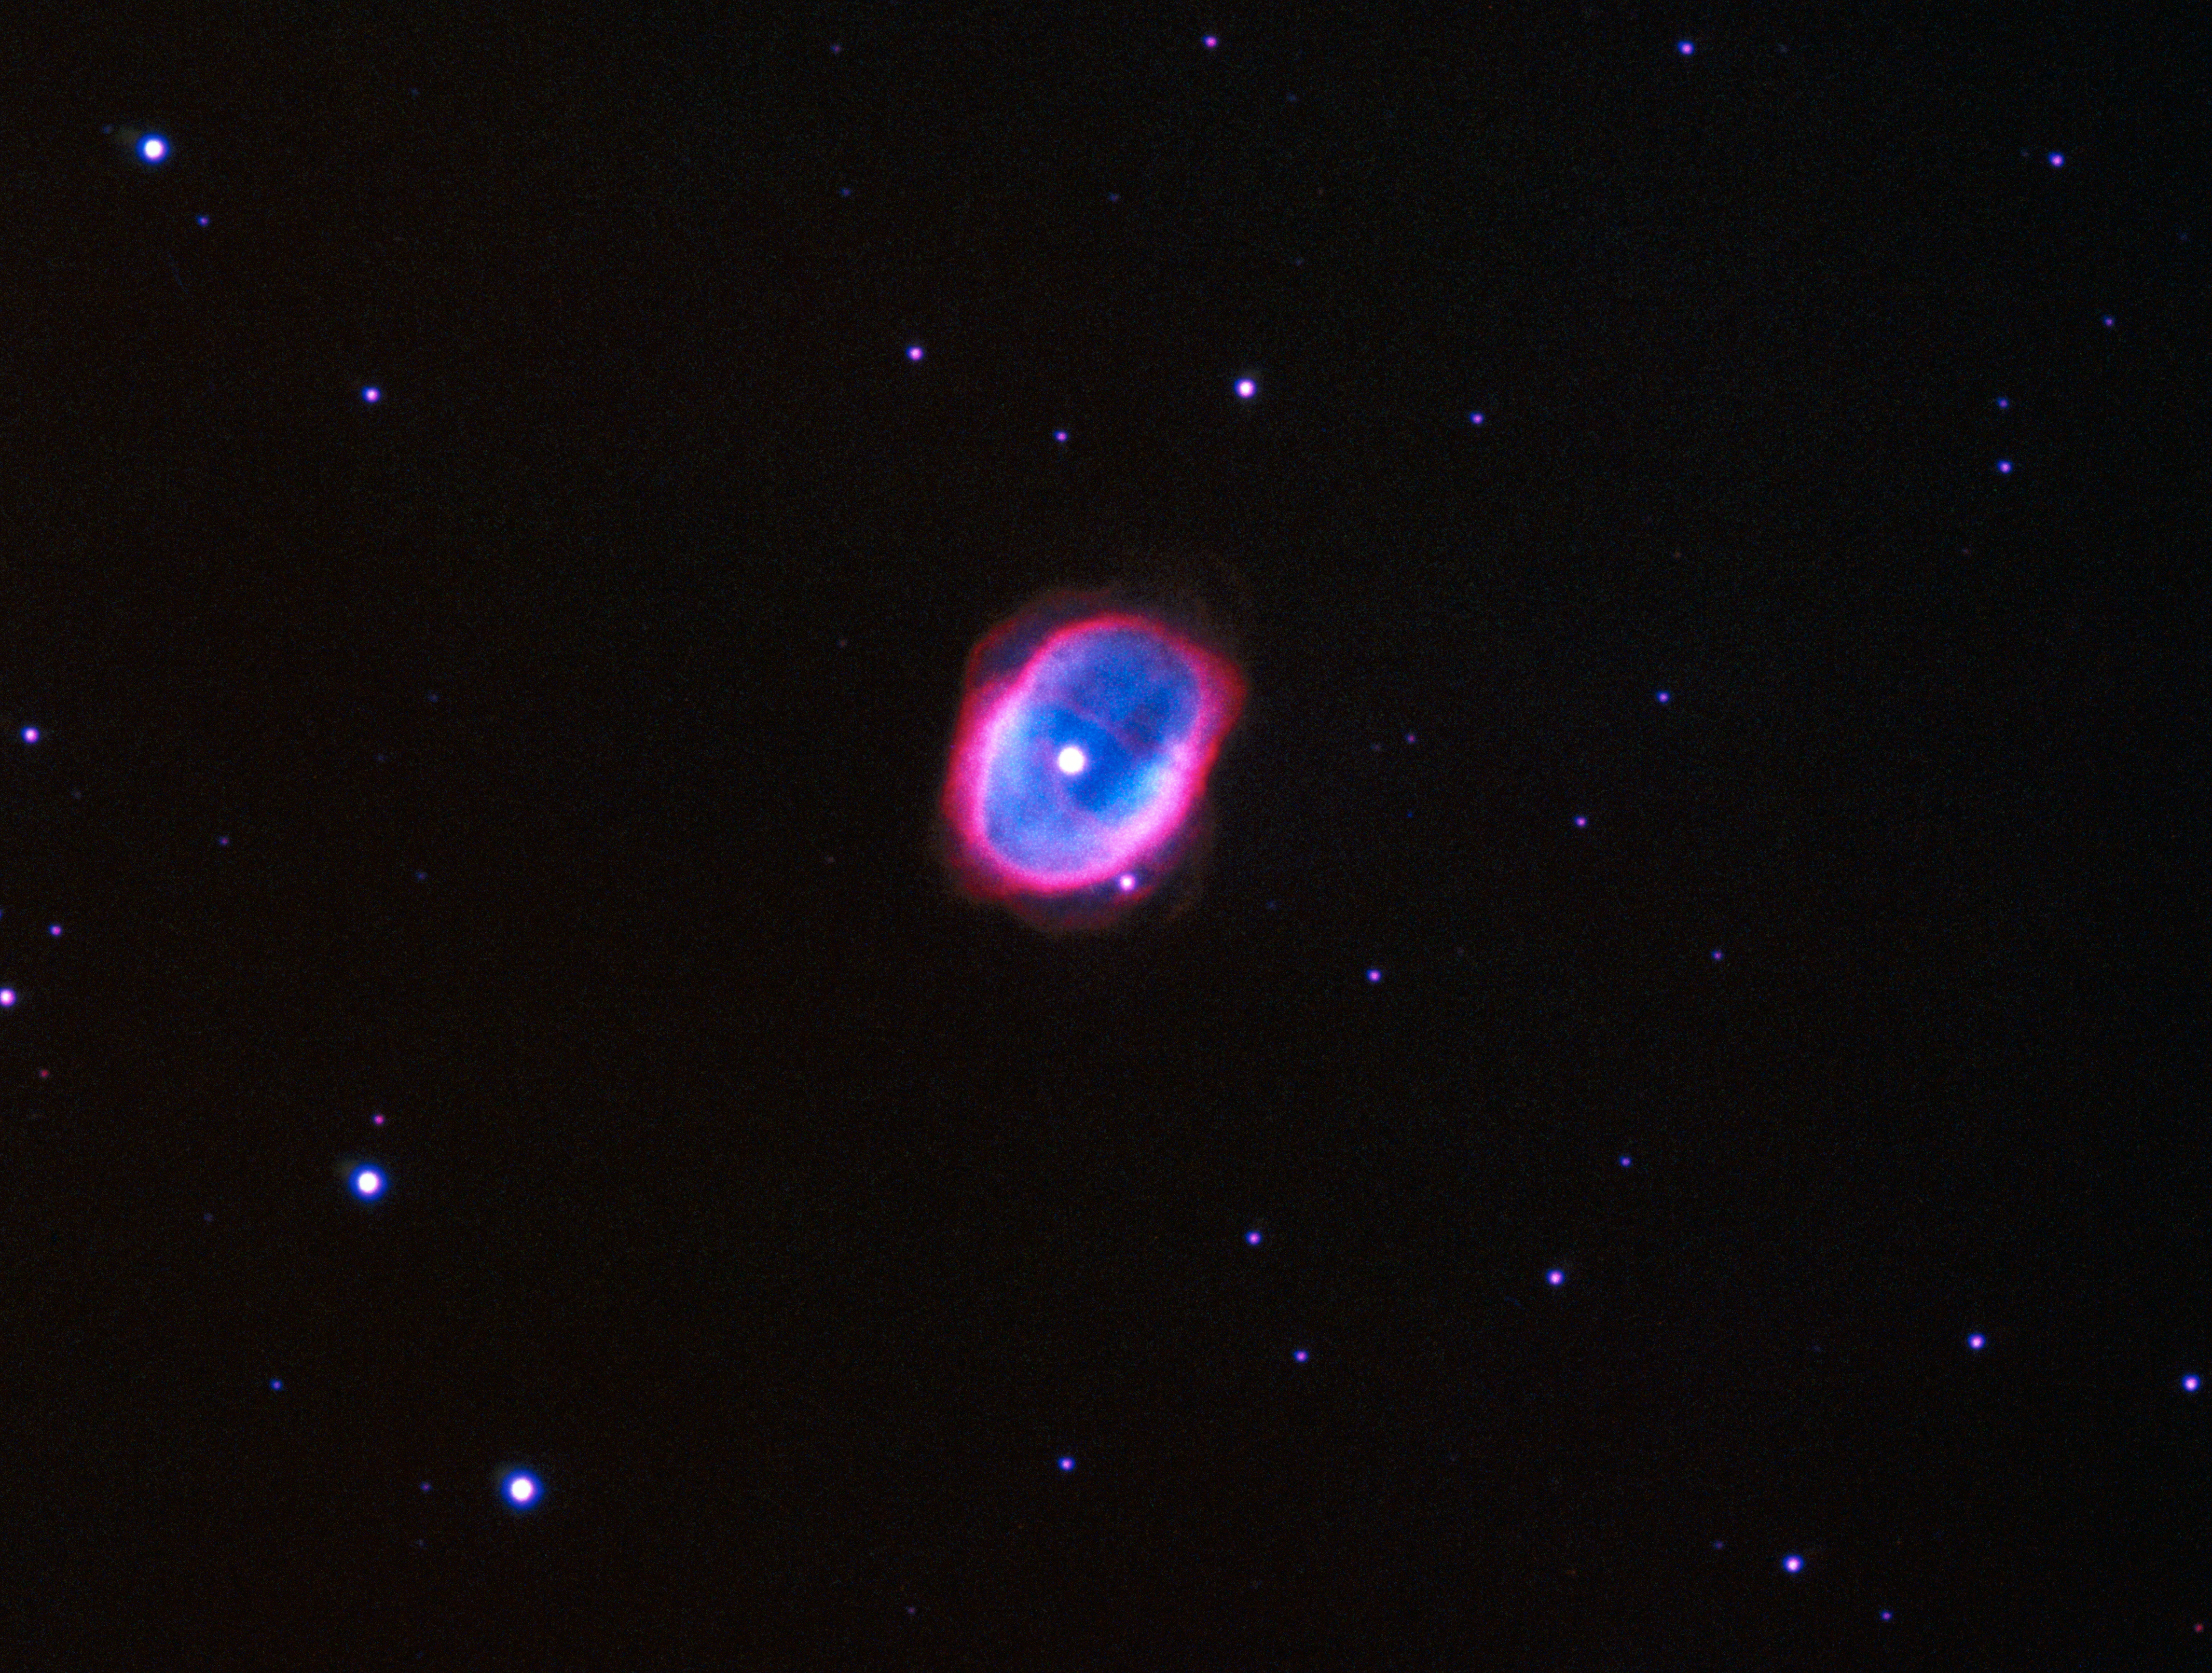

A cosmic bubble: NGC 3132

NGC 3132, also referred to as the Eight-Burst or the Southern Ring Nebula, glows at a distance of about 2,000 light years in the constellation Vela, making it one of the nearest so-called planetary nebulae. These phenomena are the result of the shedding of the outer gaseous layers of a star toward the end of its life cycle. The remaining stellar core's radiation causes the spherical shell of expelled gas to glow. The term "planetary nebula" derives from the round shape these objects have when viewed through small telescopes, making them appear similar to planets in the Solar System.

Credit: ESO